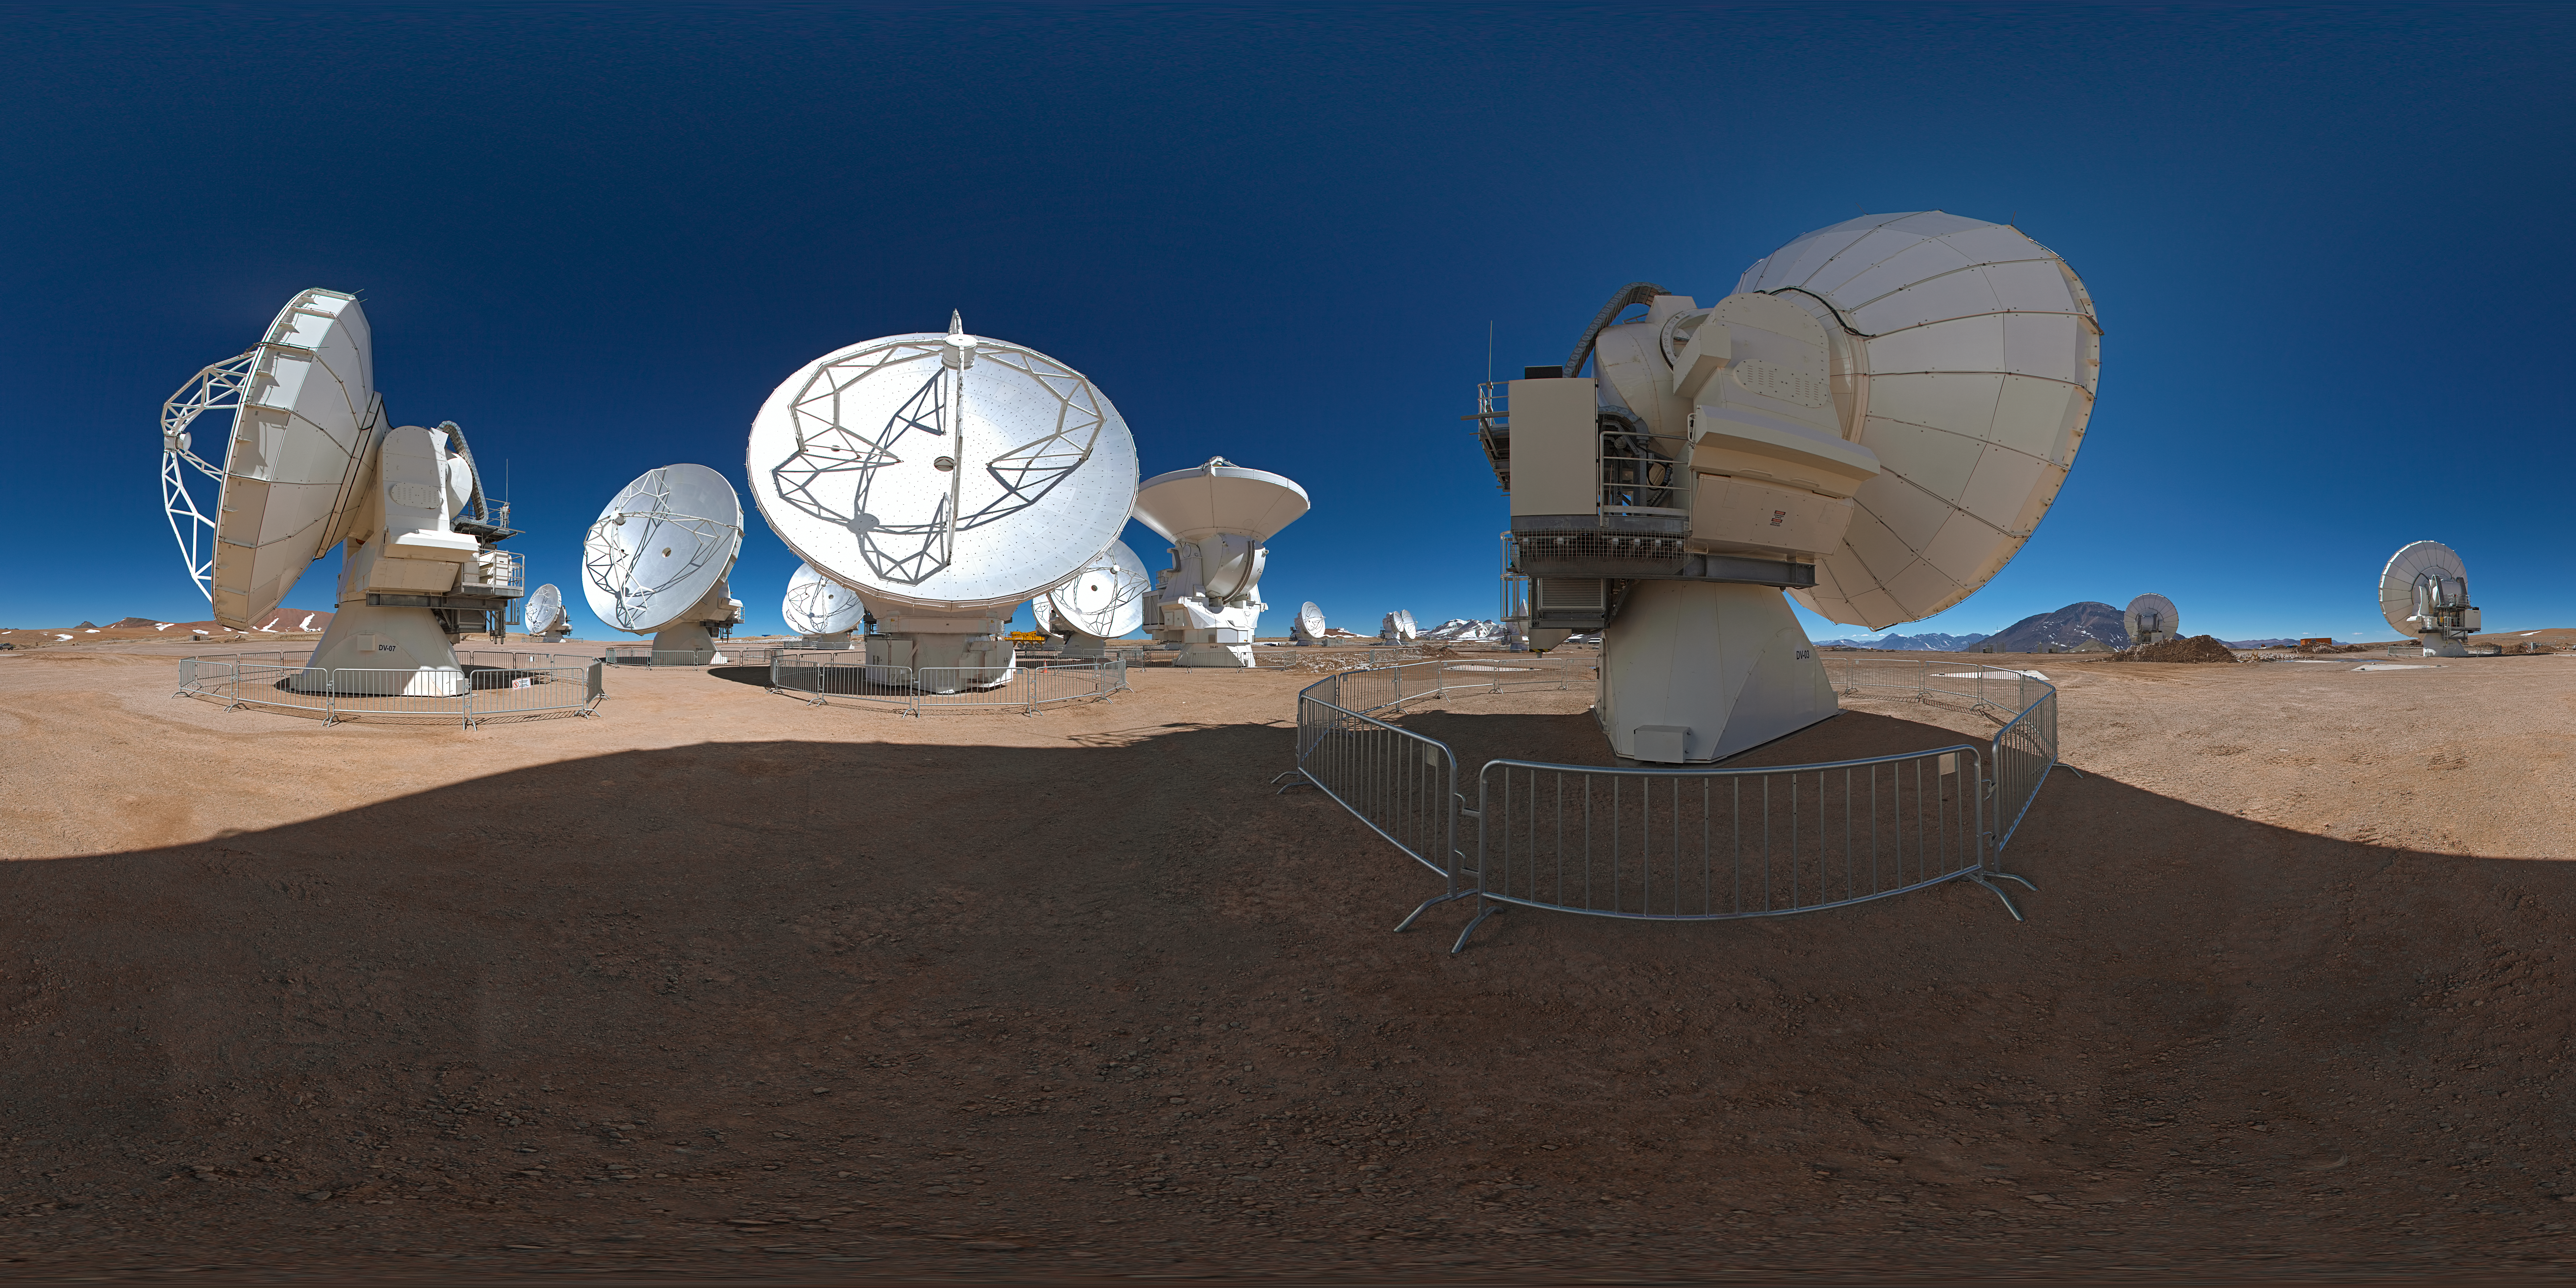

Stitched panorama view of ALMA

Stitched 360 degree panorama view of the Atacama Large Millimeter/submillimeter Array (ALMA)

Credit: ESO